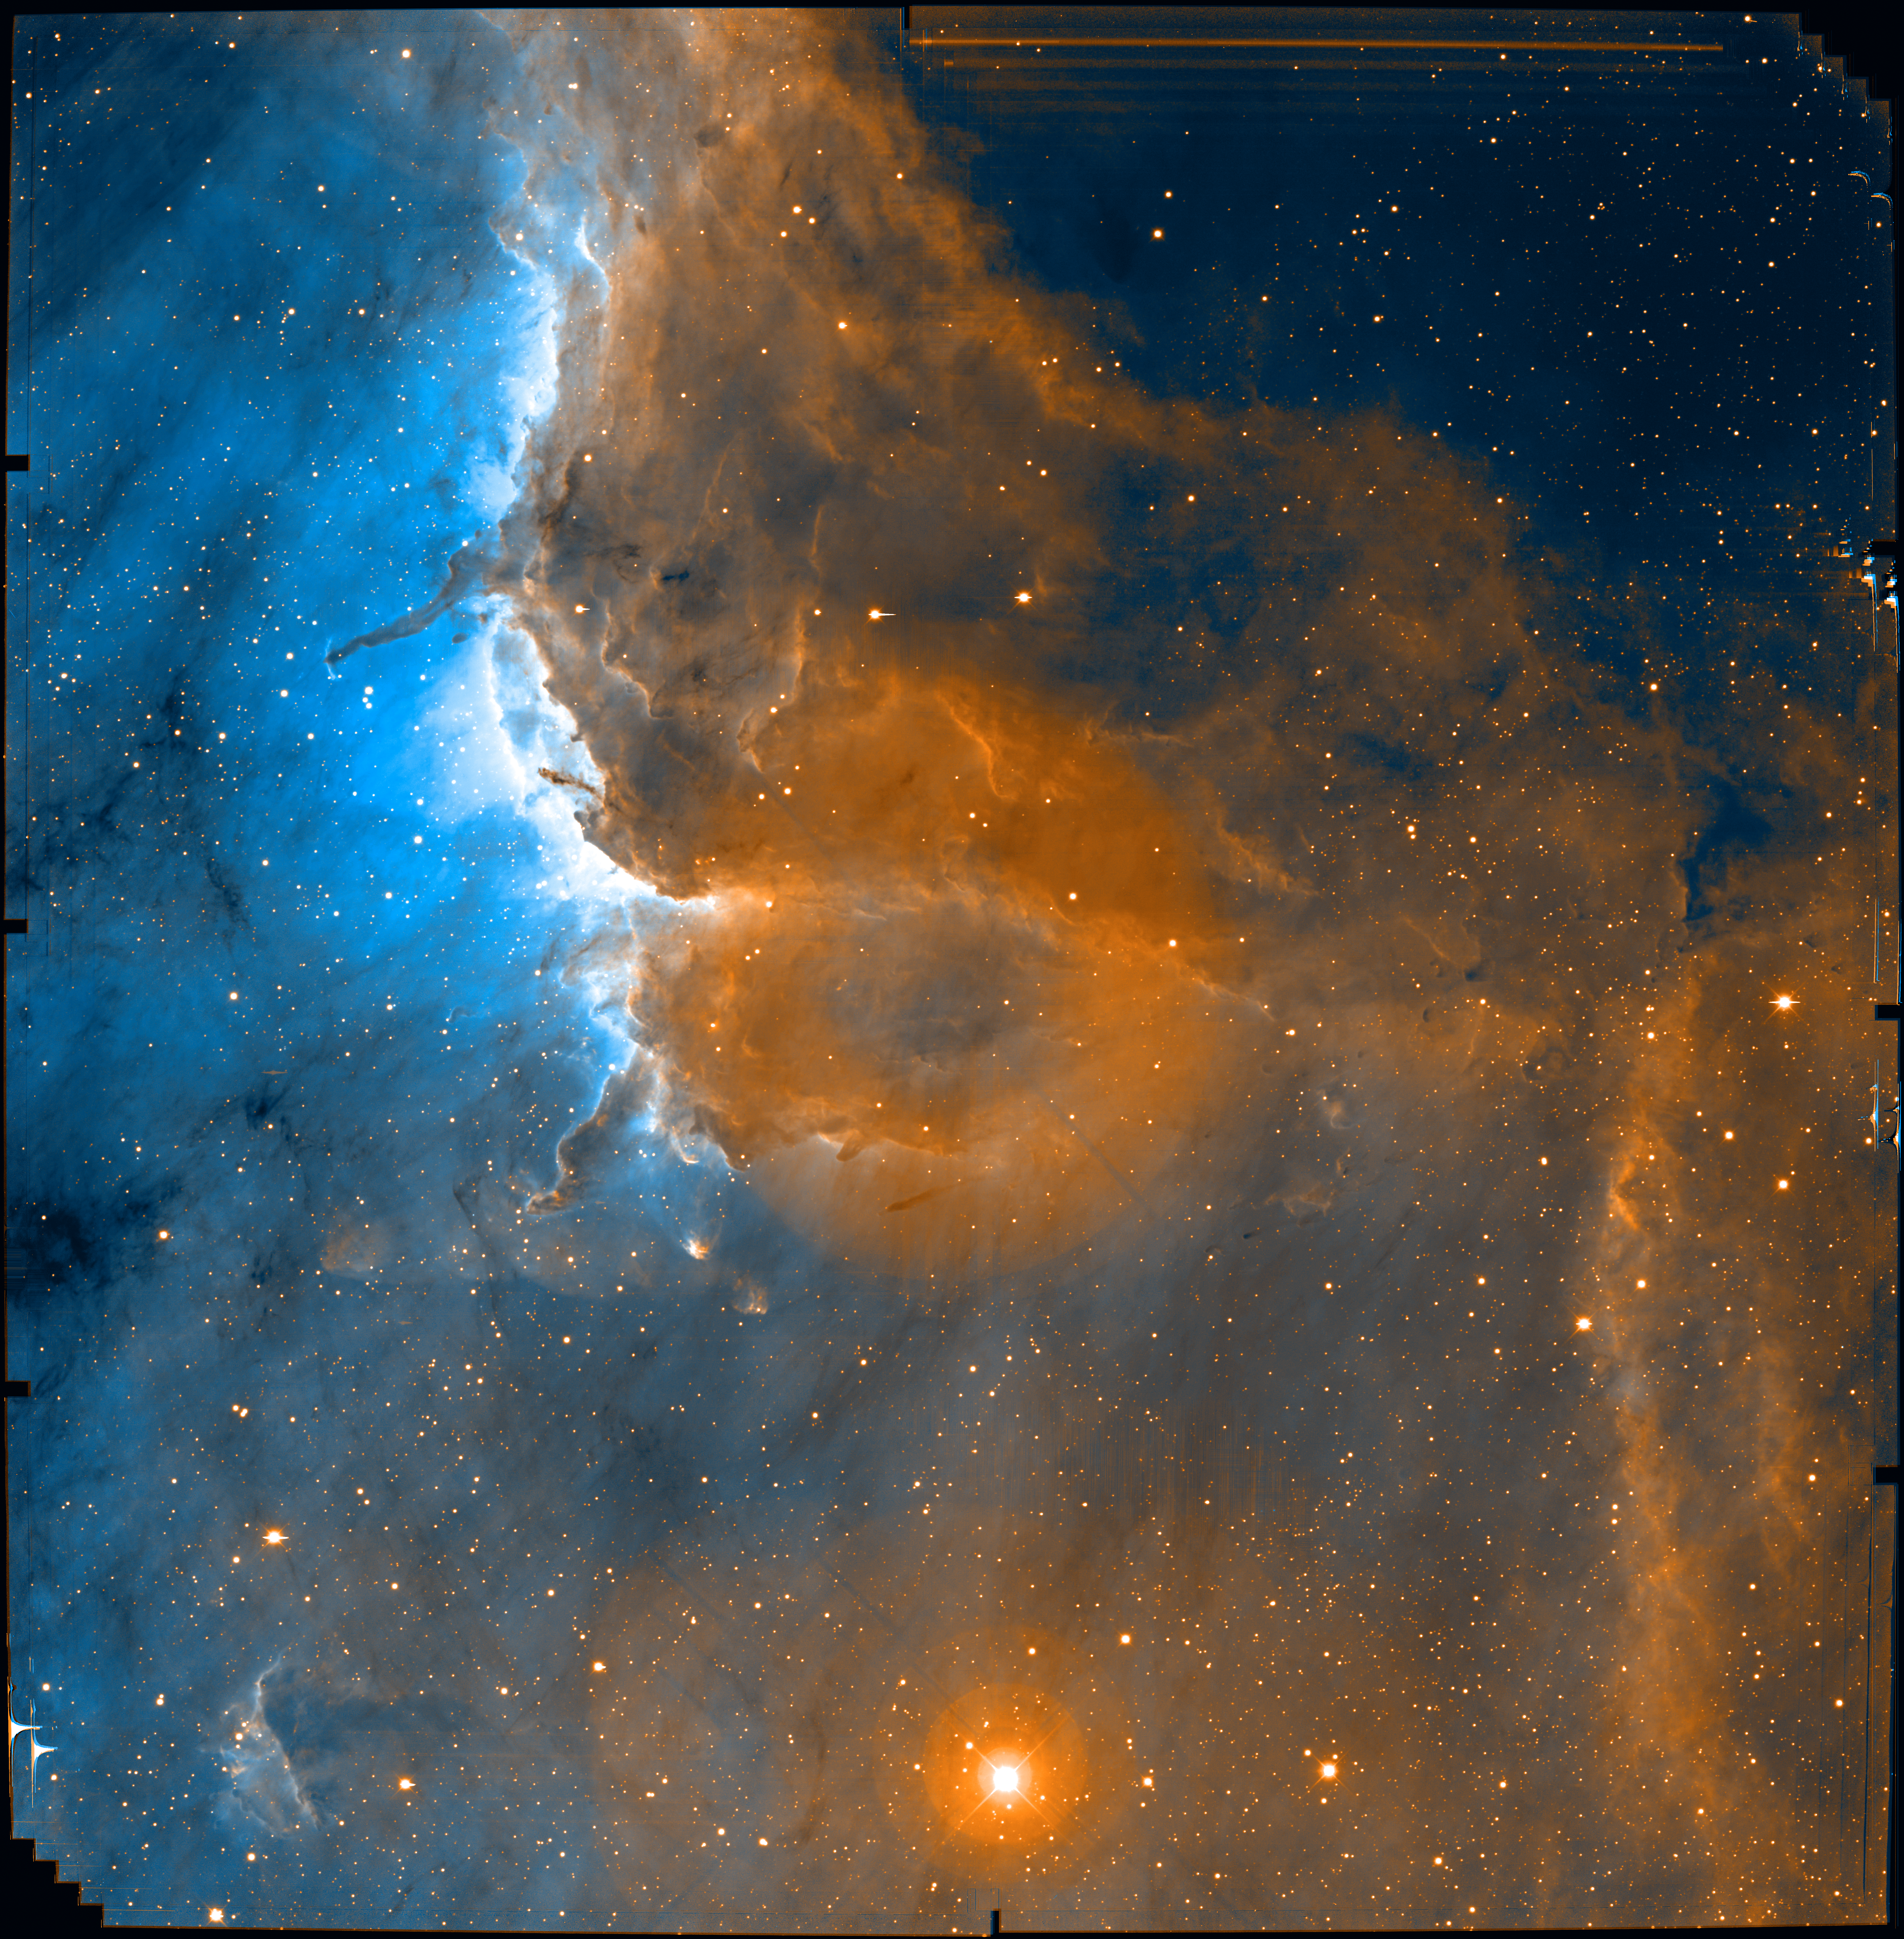

Pelican Nebula Ionization Front

These images were obtained with the MOSAIC CCD camera at the prime focus of the Mayall 4-meter reflector, and show a 36 arc minute field of view that contains the well known Pelican nebula, located at the northwest rim of the giant HII region W80 (the North America/Pelican Nebula) in Cygnus. These narrow-band images, obtained in the red light of recombining hydrogen atoms and singly ionized sulfur, reveal a population of hitherto unrecognized shocks which trace outflows from forming stars embedded within the molecular clouds that rim the nebula. The visibility of these protostellar outflows is enhanced by the ultraviolet radiation field of several massive stars located off the image. This radiation is eroding the surrounding molecular cloud. In regions shadowed by dense clumps of gas and dust, parts of the dense and cold molecular cloud survive to produce the long pillars of dusty material. A faint jet (known as Herbig-Haro object 555) squirts out of the tip of one of the pillars, apparently indicating the presence of an unseen protostar. North is up and west is to the right in this image. This image was produced by NOAO Survey Program "Deep Imaging Survey of Nearby Star-Forming Clouds", and is the subject of a related press release. Note: the large “donut” in the middle is an artifact of the coma corrector in the KPNO 4-meter that was not completely removed in the reduction. This is the full size image complete with ragged edges revealing the dither pattern of the different fields. A clipped version at lower resolution is also available.

Credit: John Bally (U. Colorado), Bo Reipurth (U. Hawaii)/NOIRLab/NSF/AURA